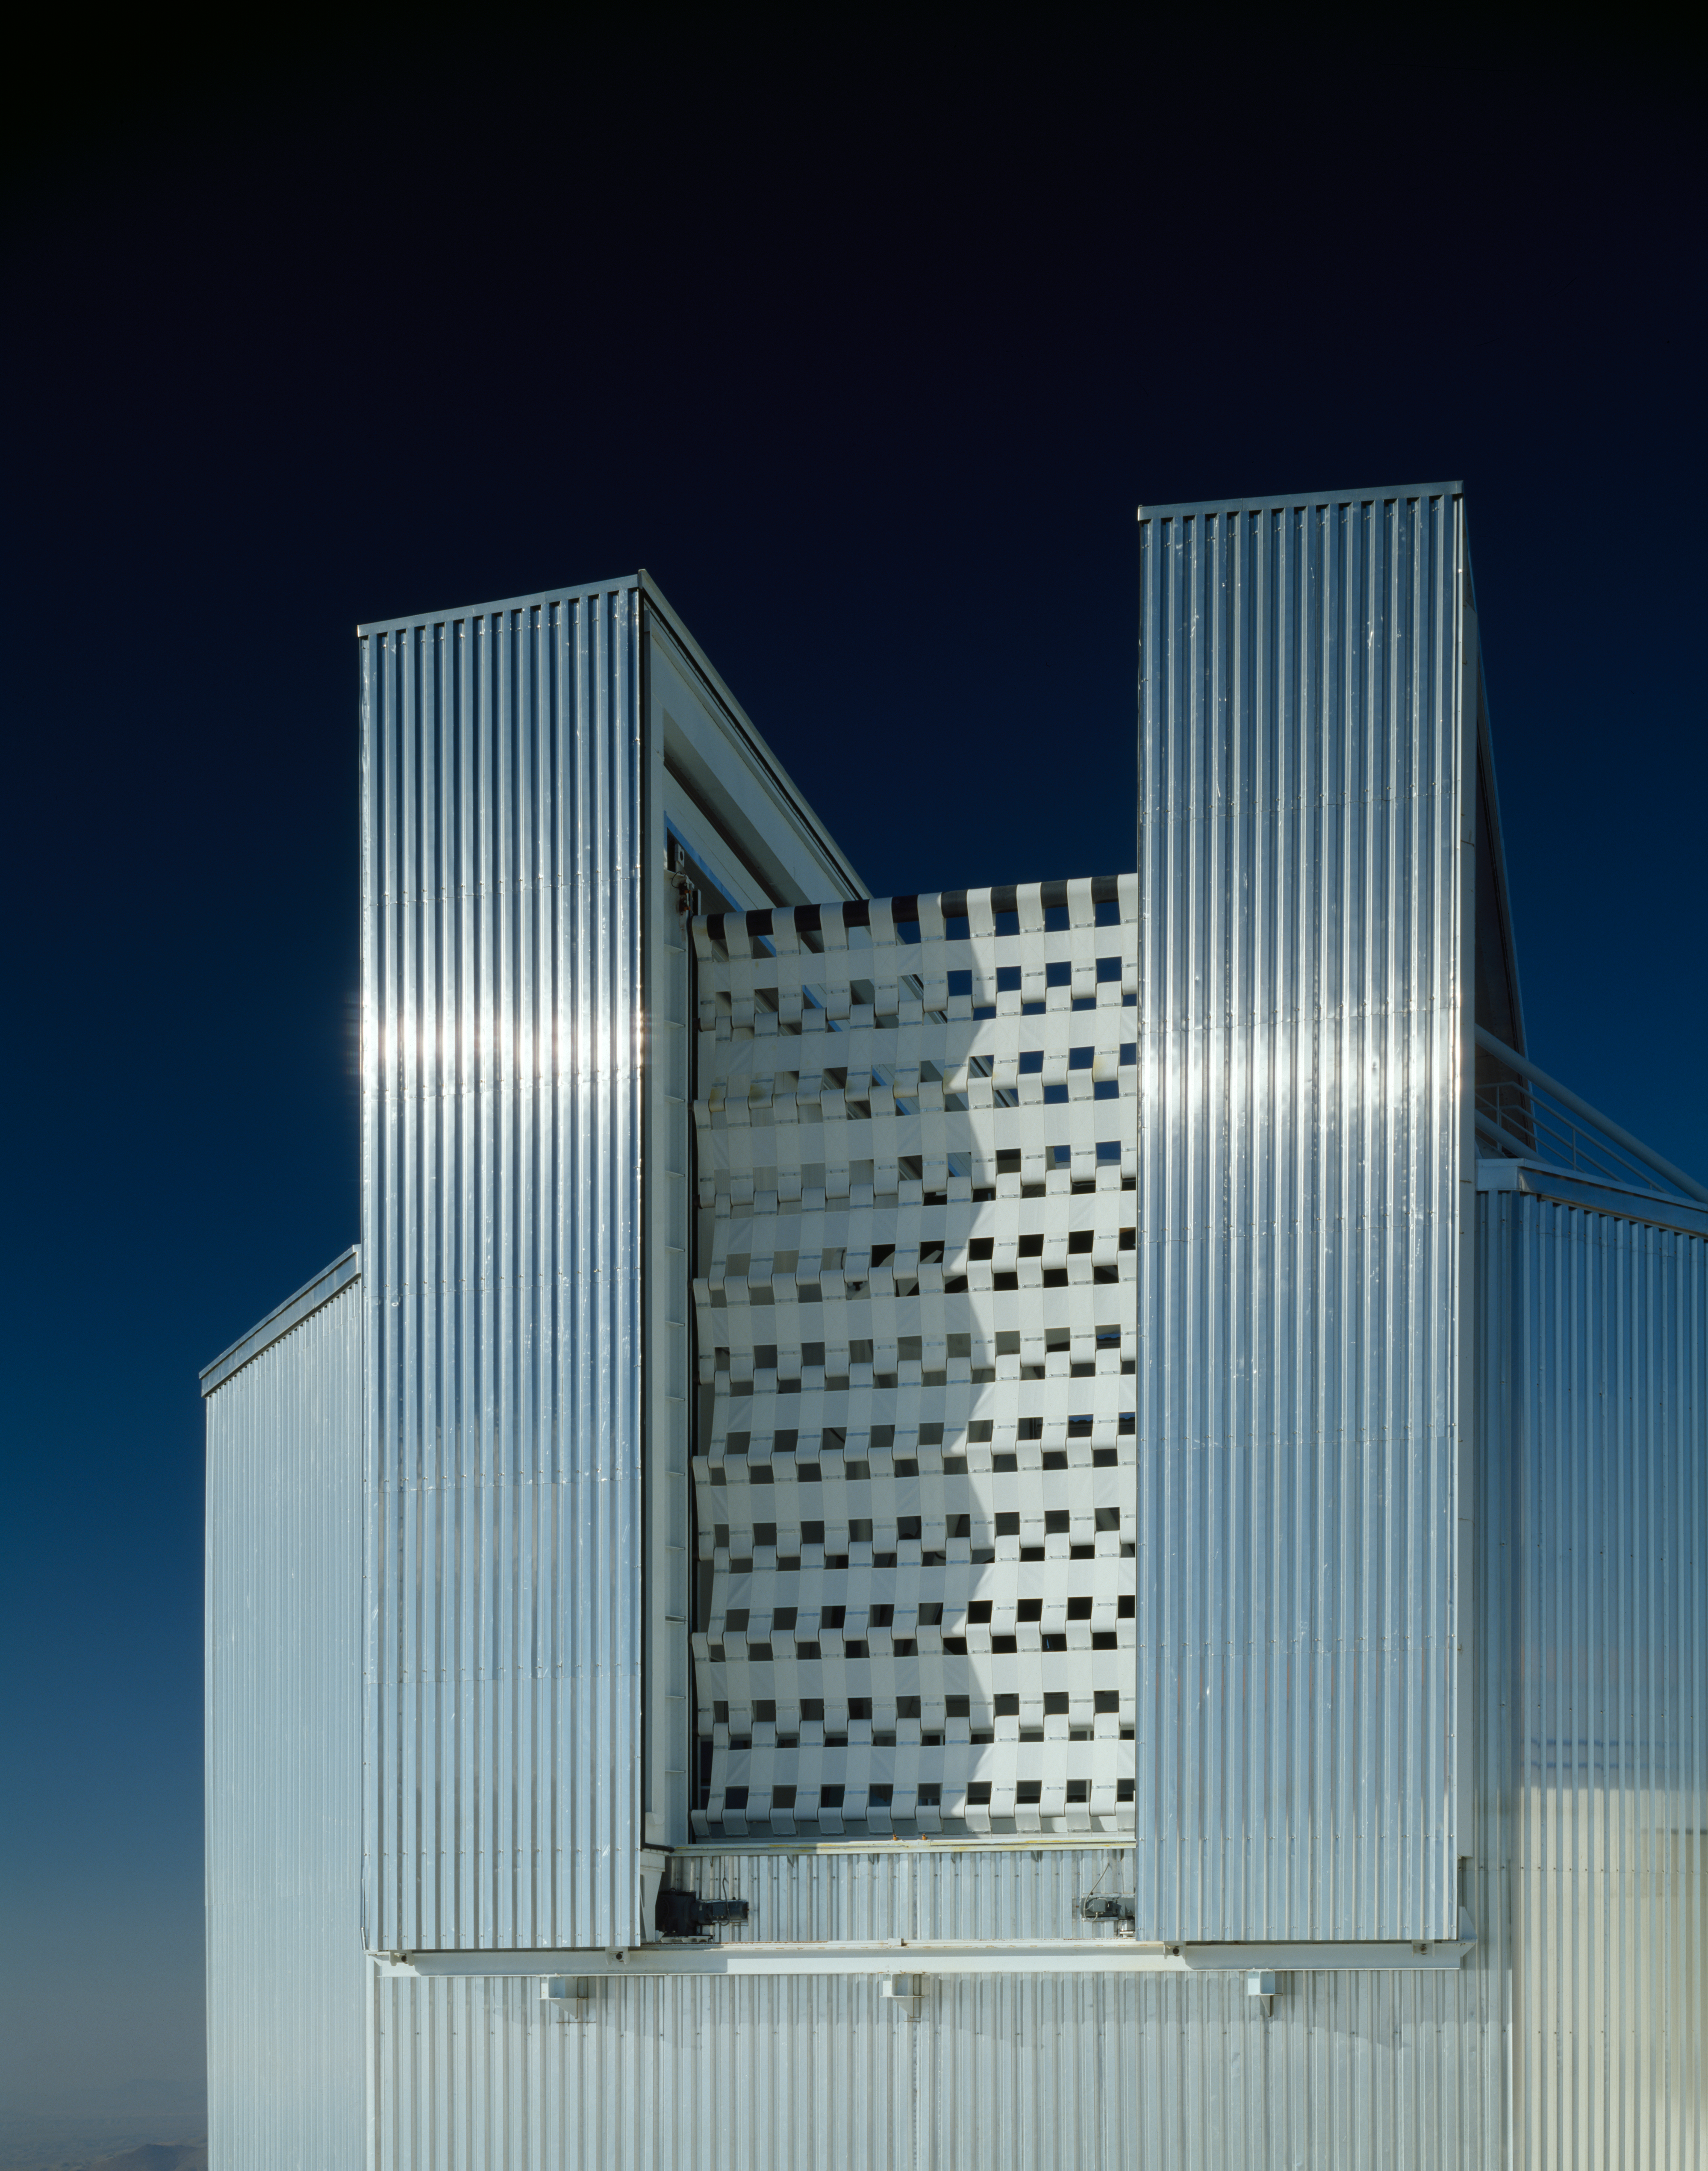

NTT windscreen

The NTT windscreen at the front of enclosure. Image taken in 1990.

Credit: ESO/C.Madsen